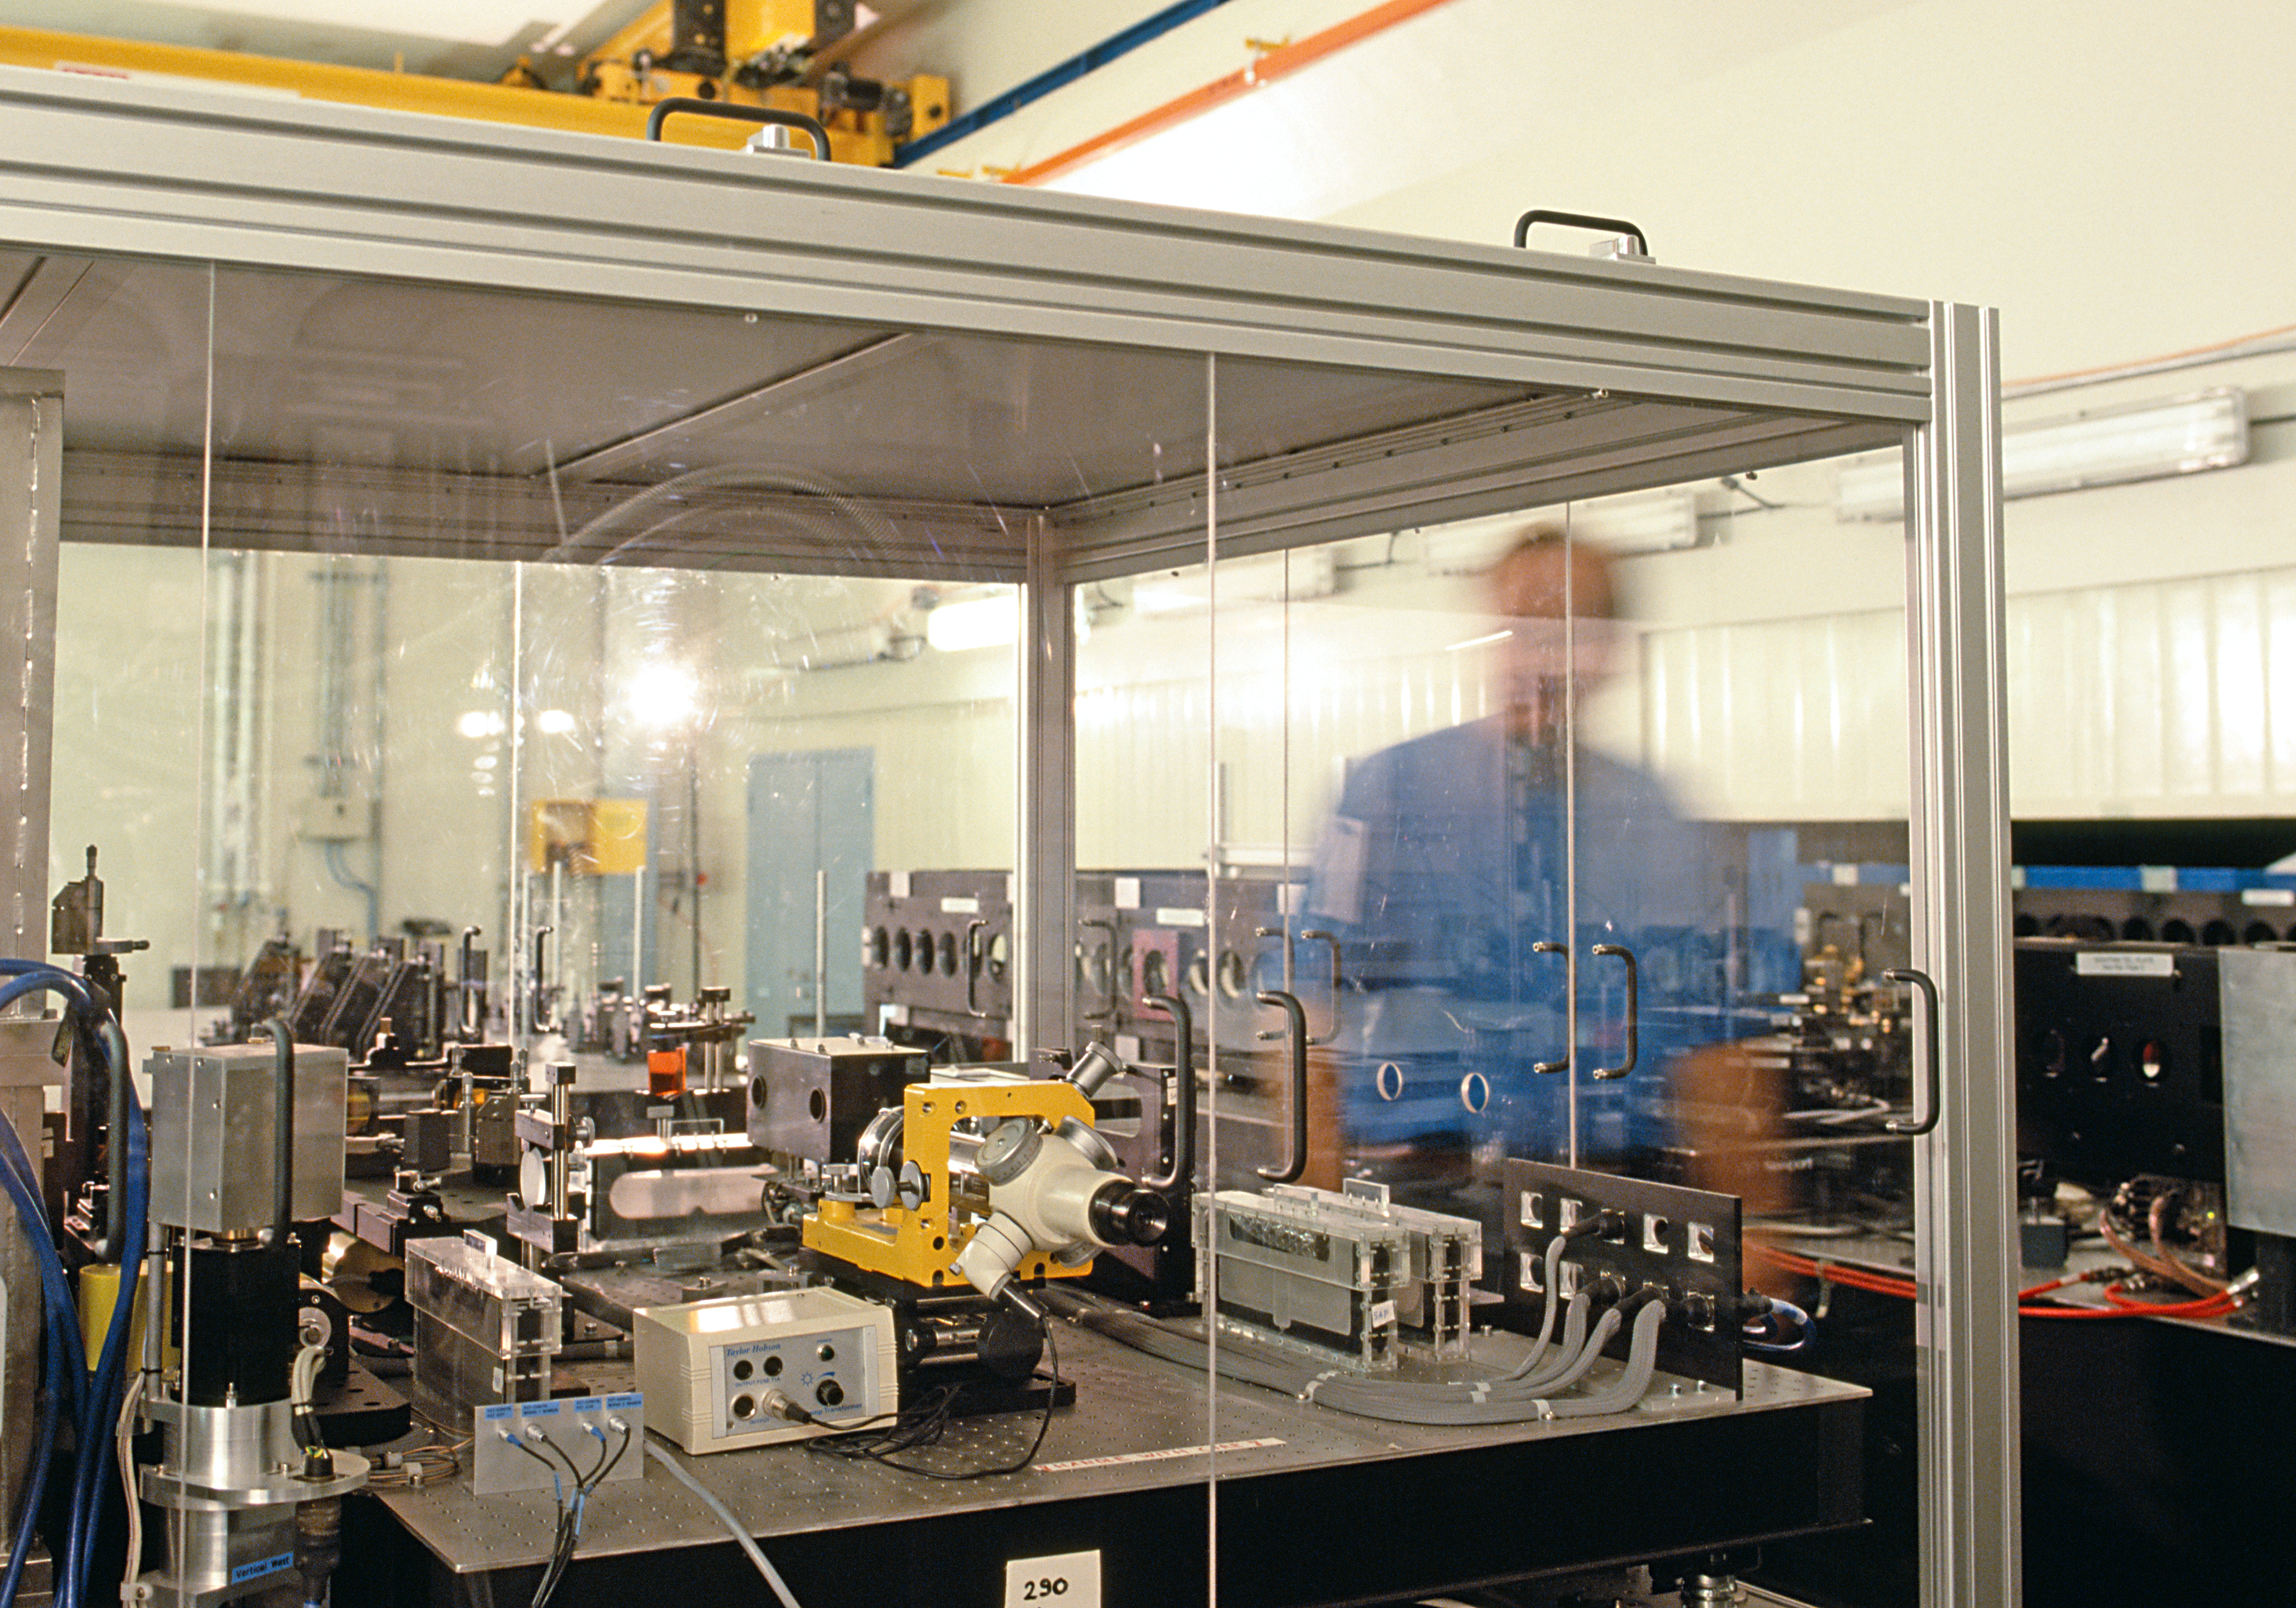

MIDI

MIDI is the mid-infrared (N-band = 8 to 13 μm) instrument of the VLT interferometer.

Credit: ESO